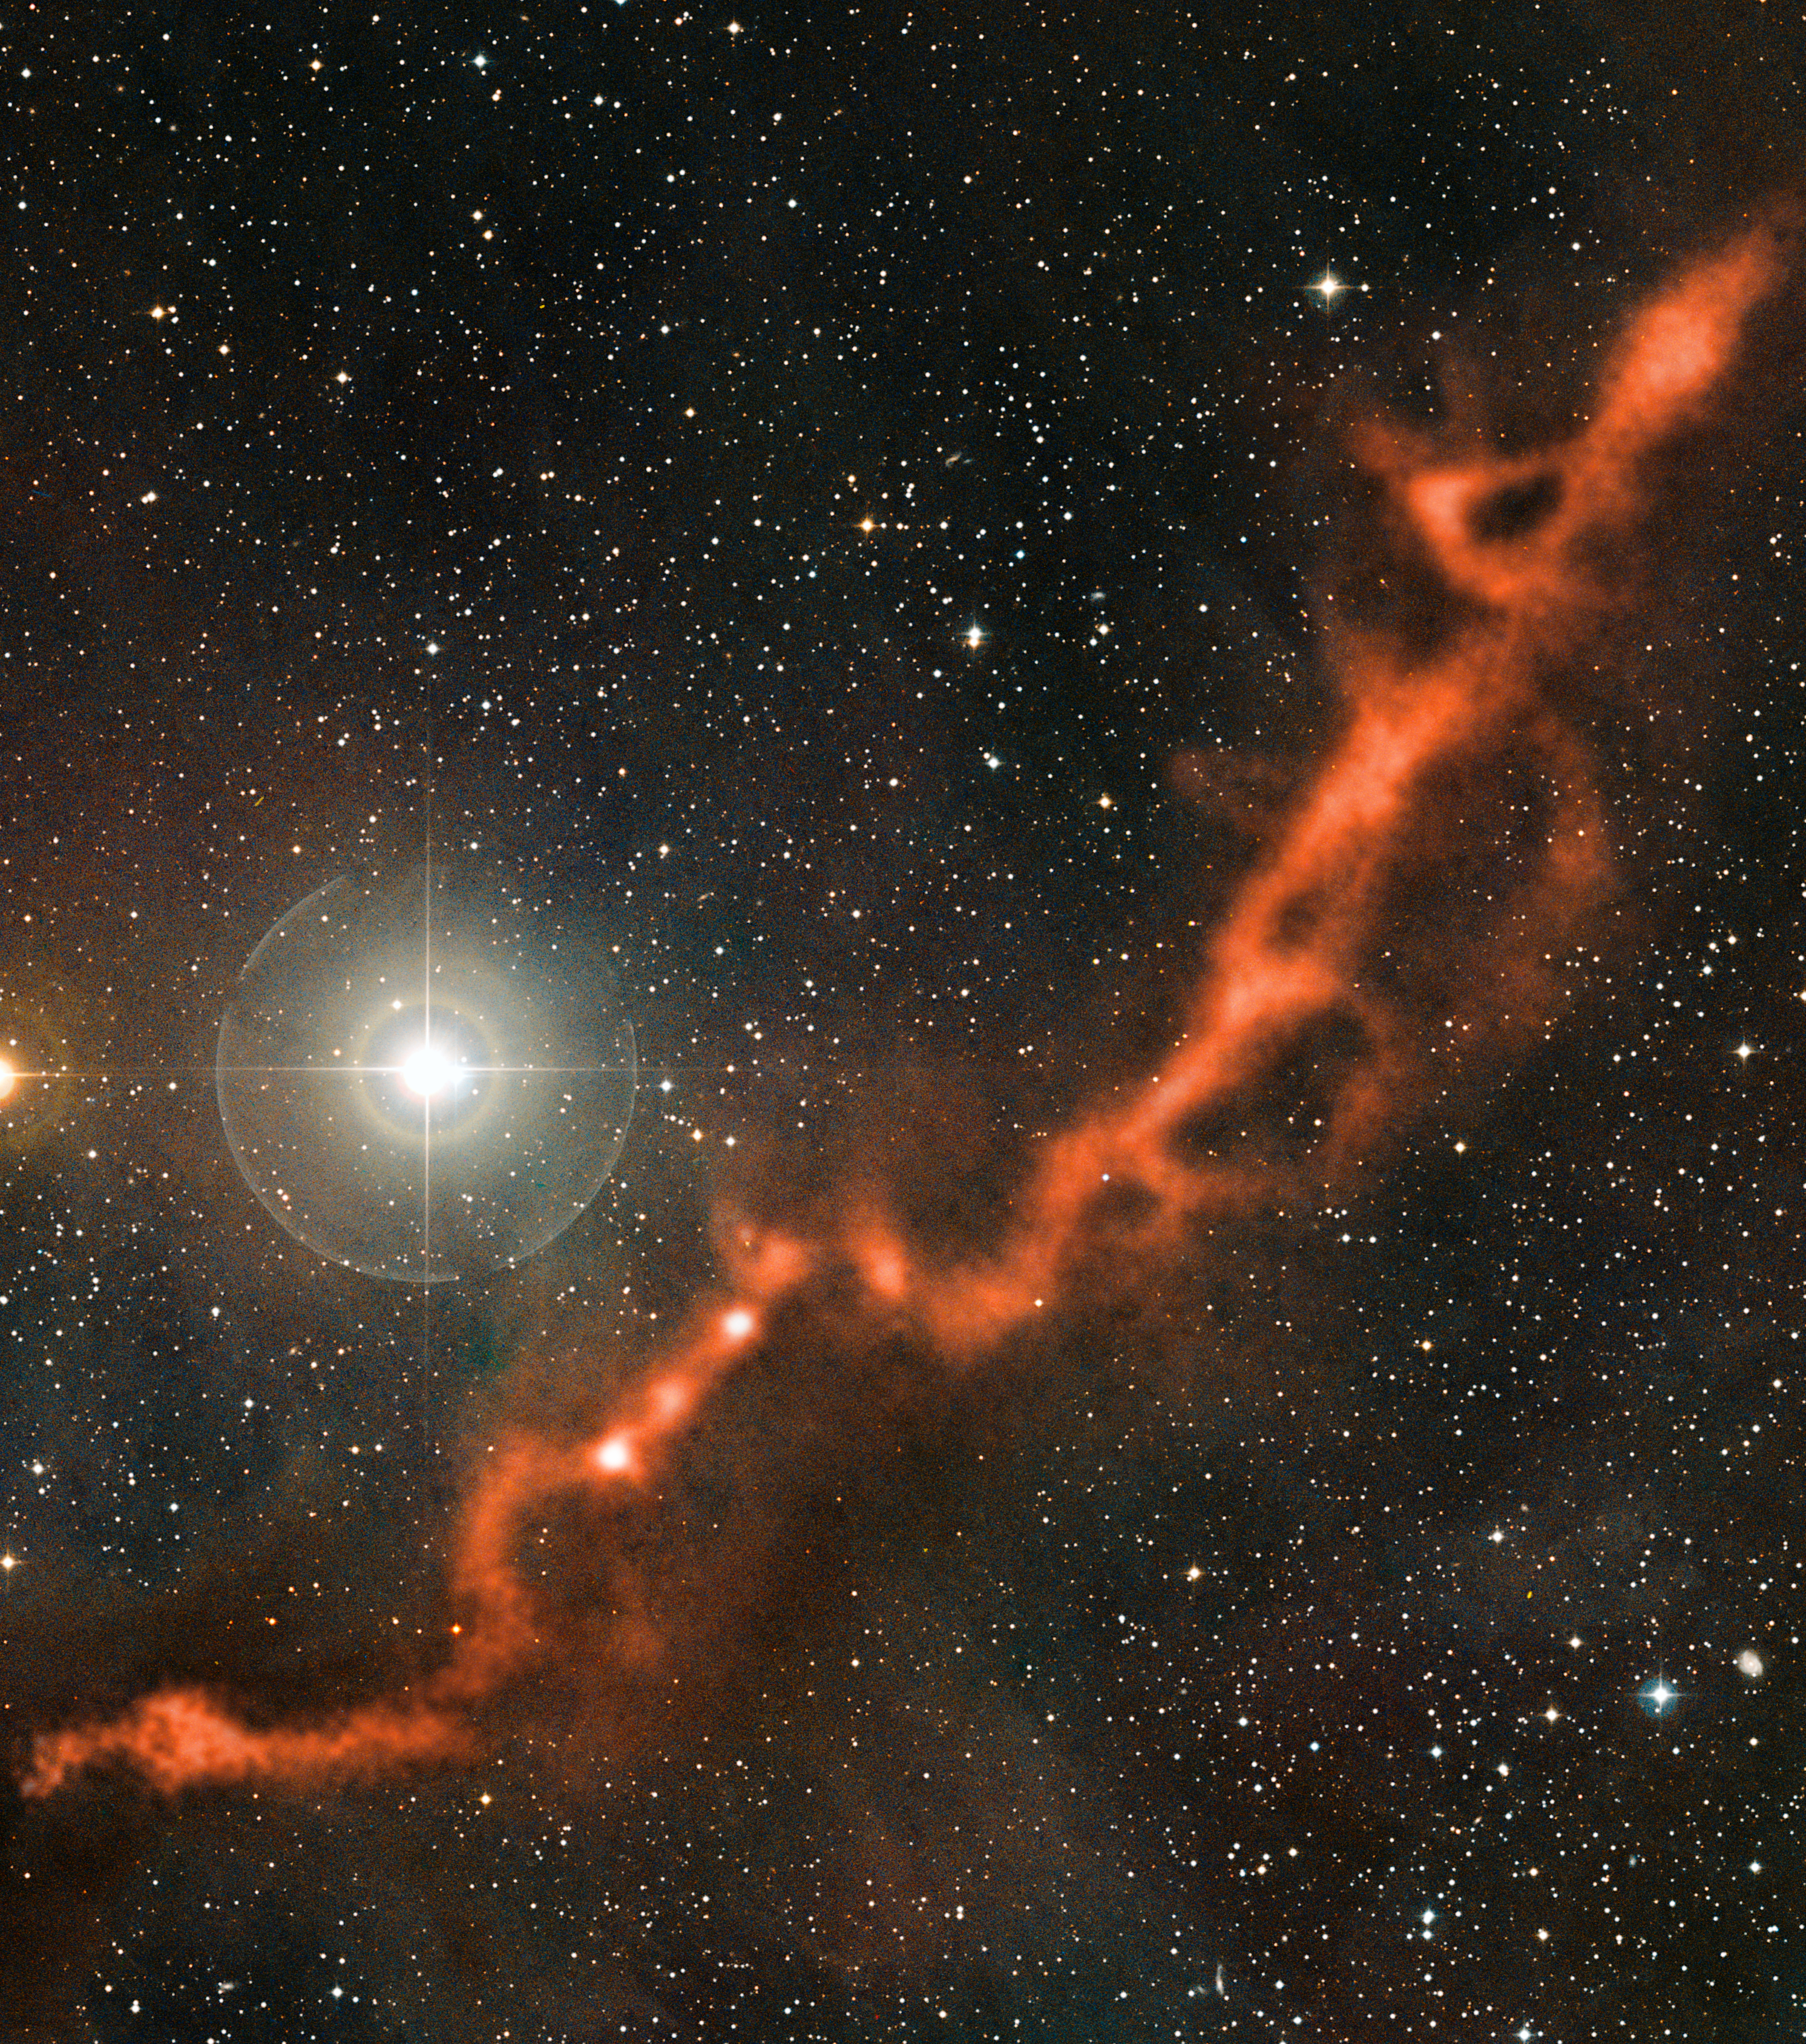

Taurus molecular cloud

This image is part of the image comparison of the Taurus Molecular Cloud.

Credit: ESO